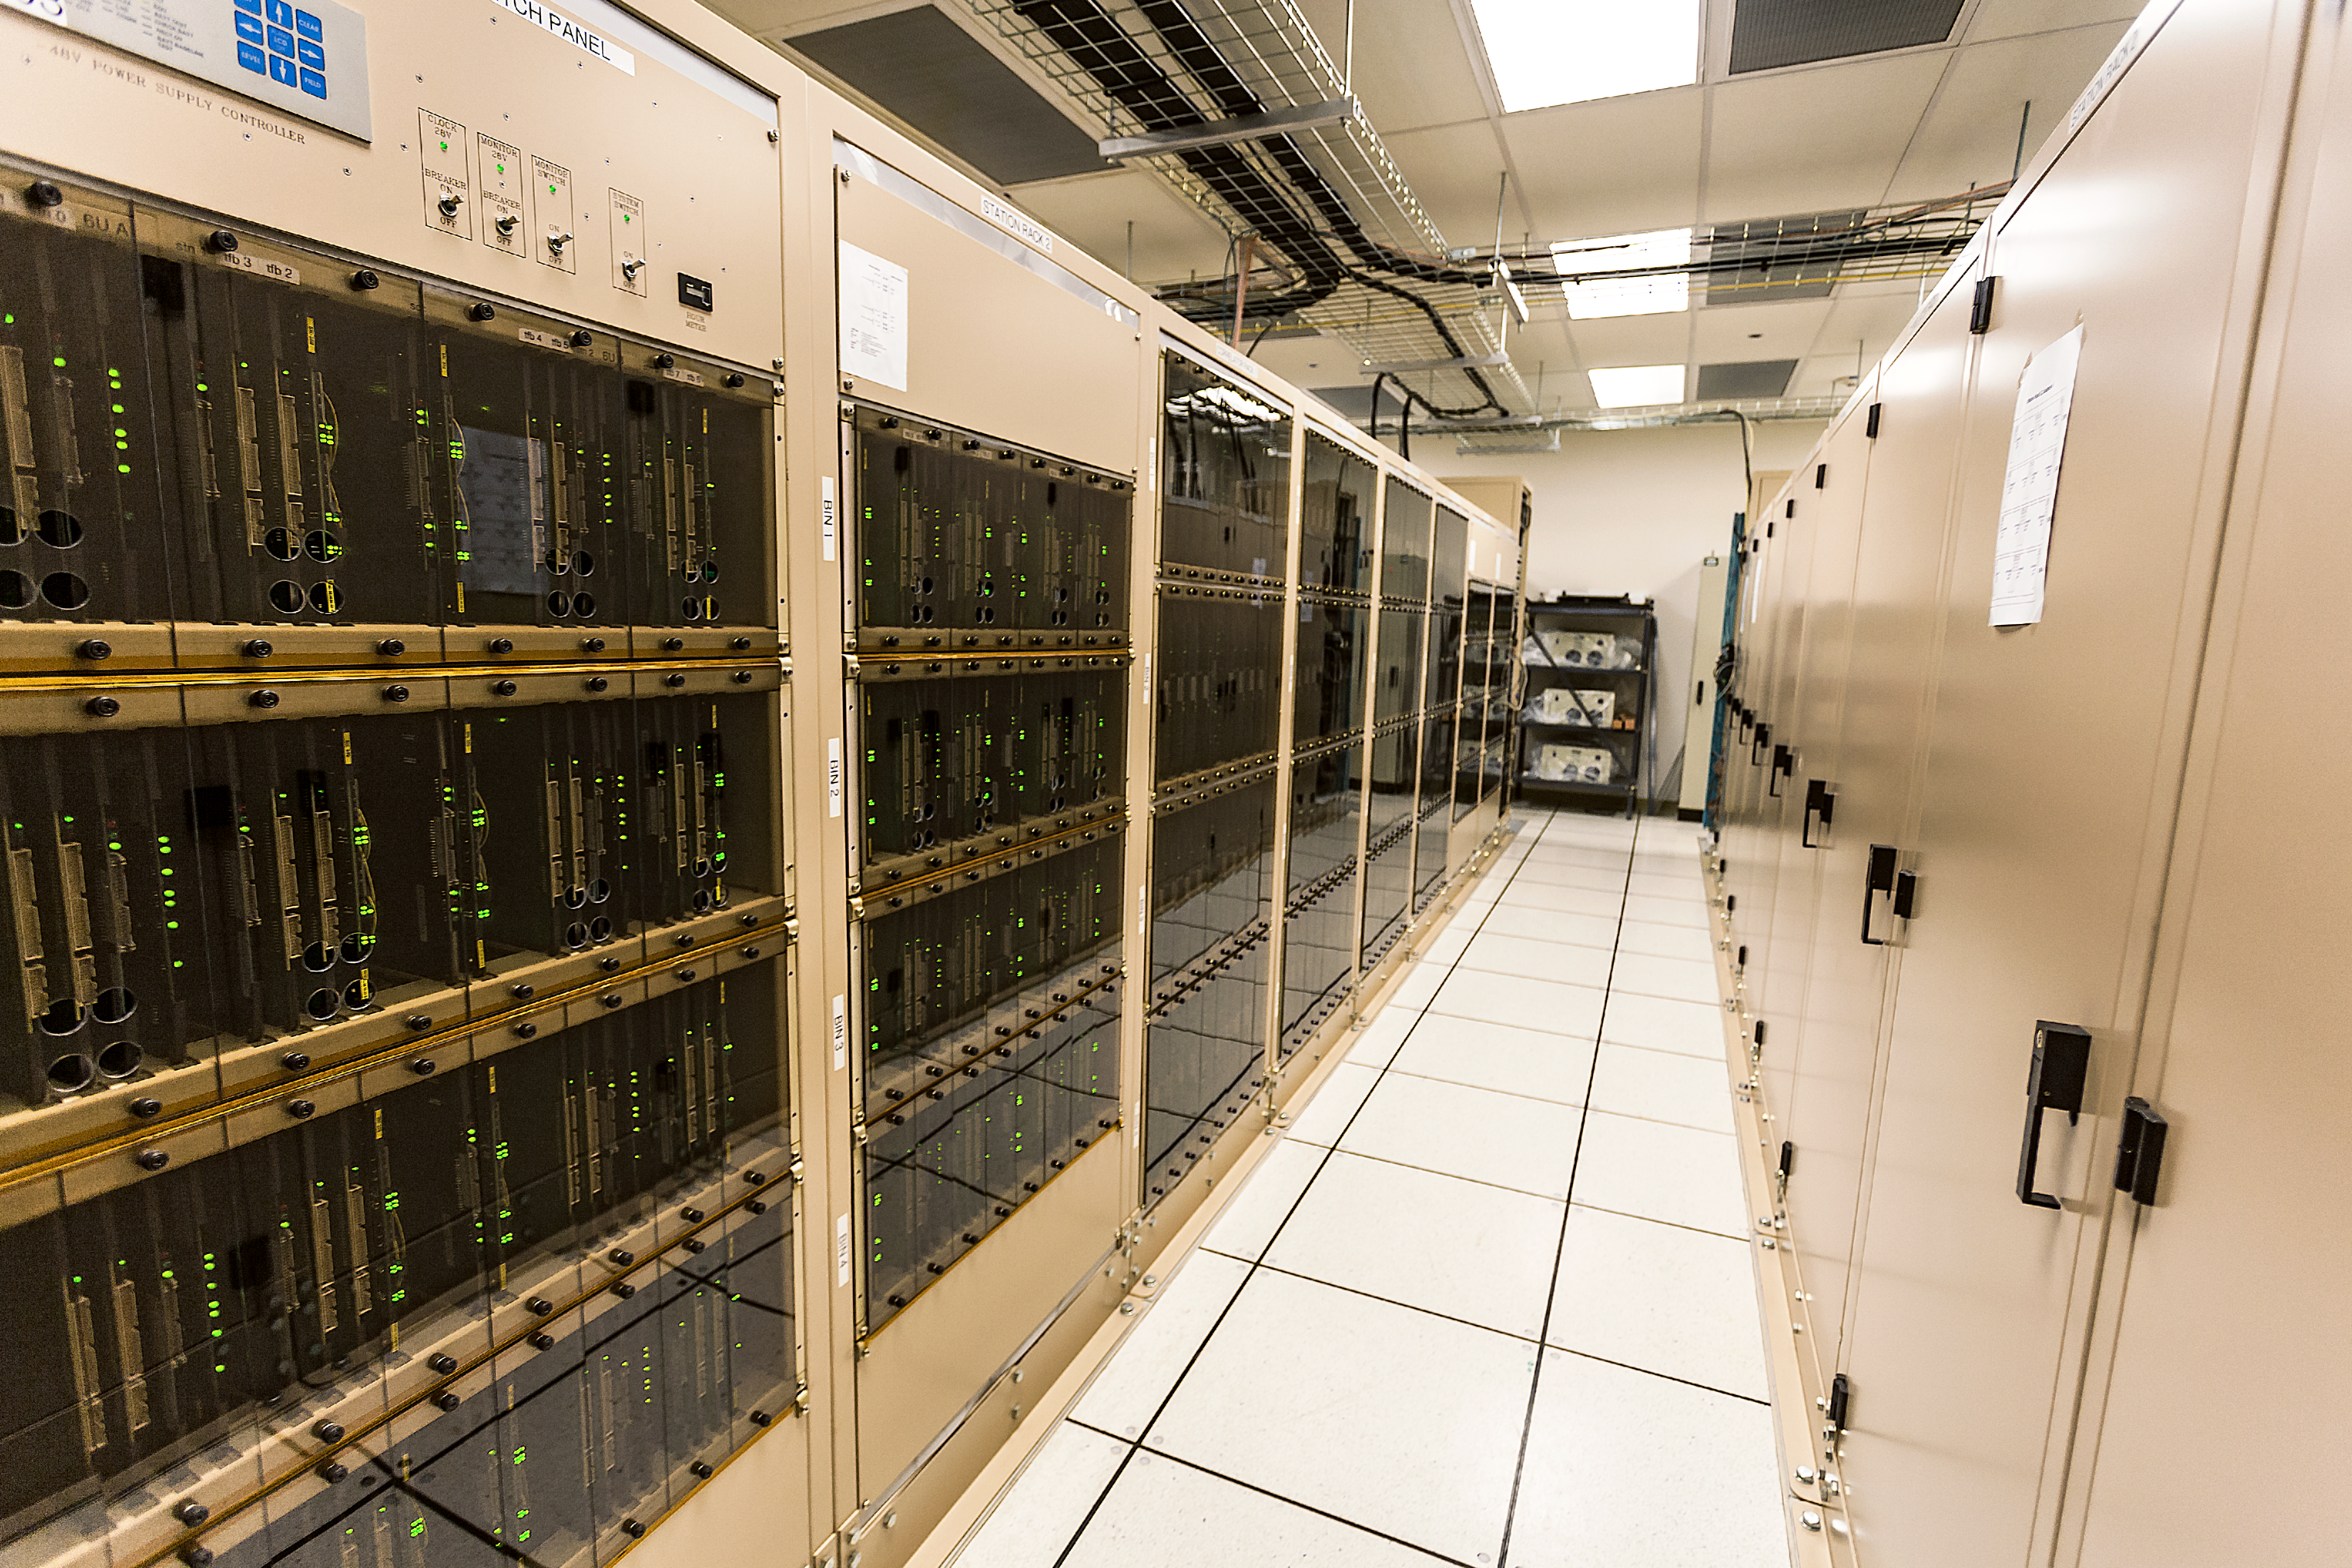

One of the fastest supercomputers in the world

Our eyes can extract amazing information from the light that passes through them by mapping the distribution of light across the field of view. Such a “map” is what we call an image.

To make images from millimetre-wavelength light gathered by multiple antennas, we need absolutely colossal computing power. The signals coming from each pair of antennas — there are 1,125 pairs in just the extended array — must be mathematically compared billions of times every second.

It would take approximately three million domestic laptops to carry out the same quantity of operations per second as the ALMA correlator. Do the maths and you’ll discover why — for a lot less money — the ALMA collaboration decided to create the ALMA correlator (shown here), one of the fastest supercomputers in the world.

Credit: ESO/A.Duro